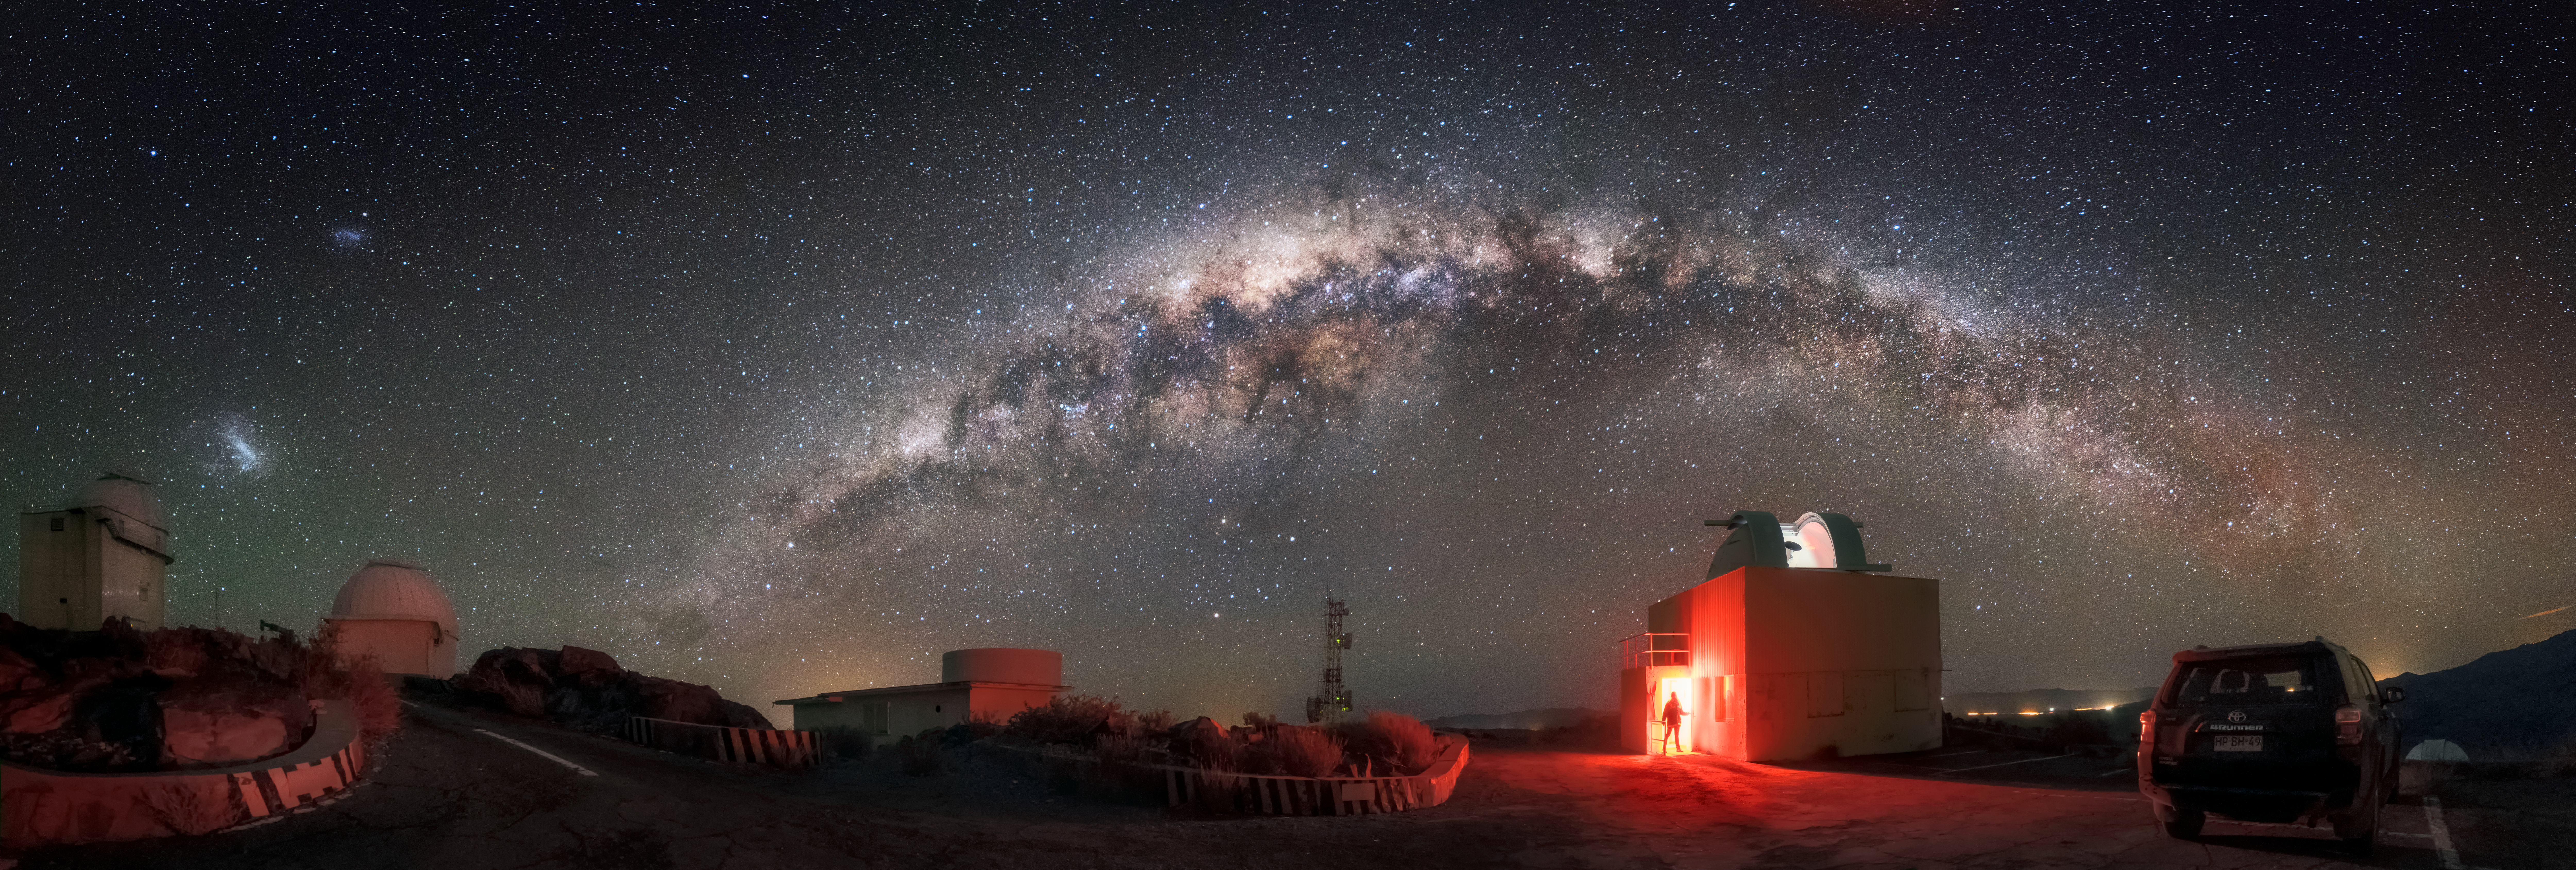

La Silla and the MilkyWay

Panoramic image of the Milky Way Galaxy at La Silla Observatory. A great view of the Magellanic clouds can also be seen to the left of the image. La Silla Observatory is European Southern Observatory's first observatory at Chile. At an elevation of 2,400m and far from any distinct sources of light poloution, the observatory is in the perfect location for astronomical observations and therefore houses the most telescopes of any ESO site at Chile.

Credit: A. Ghizzi Panizza / ESO